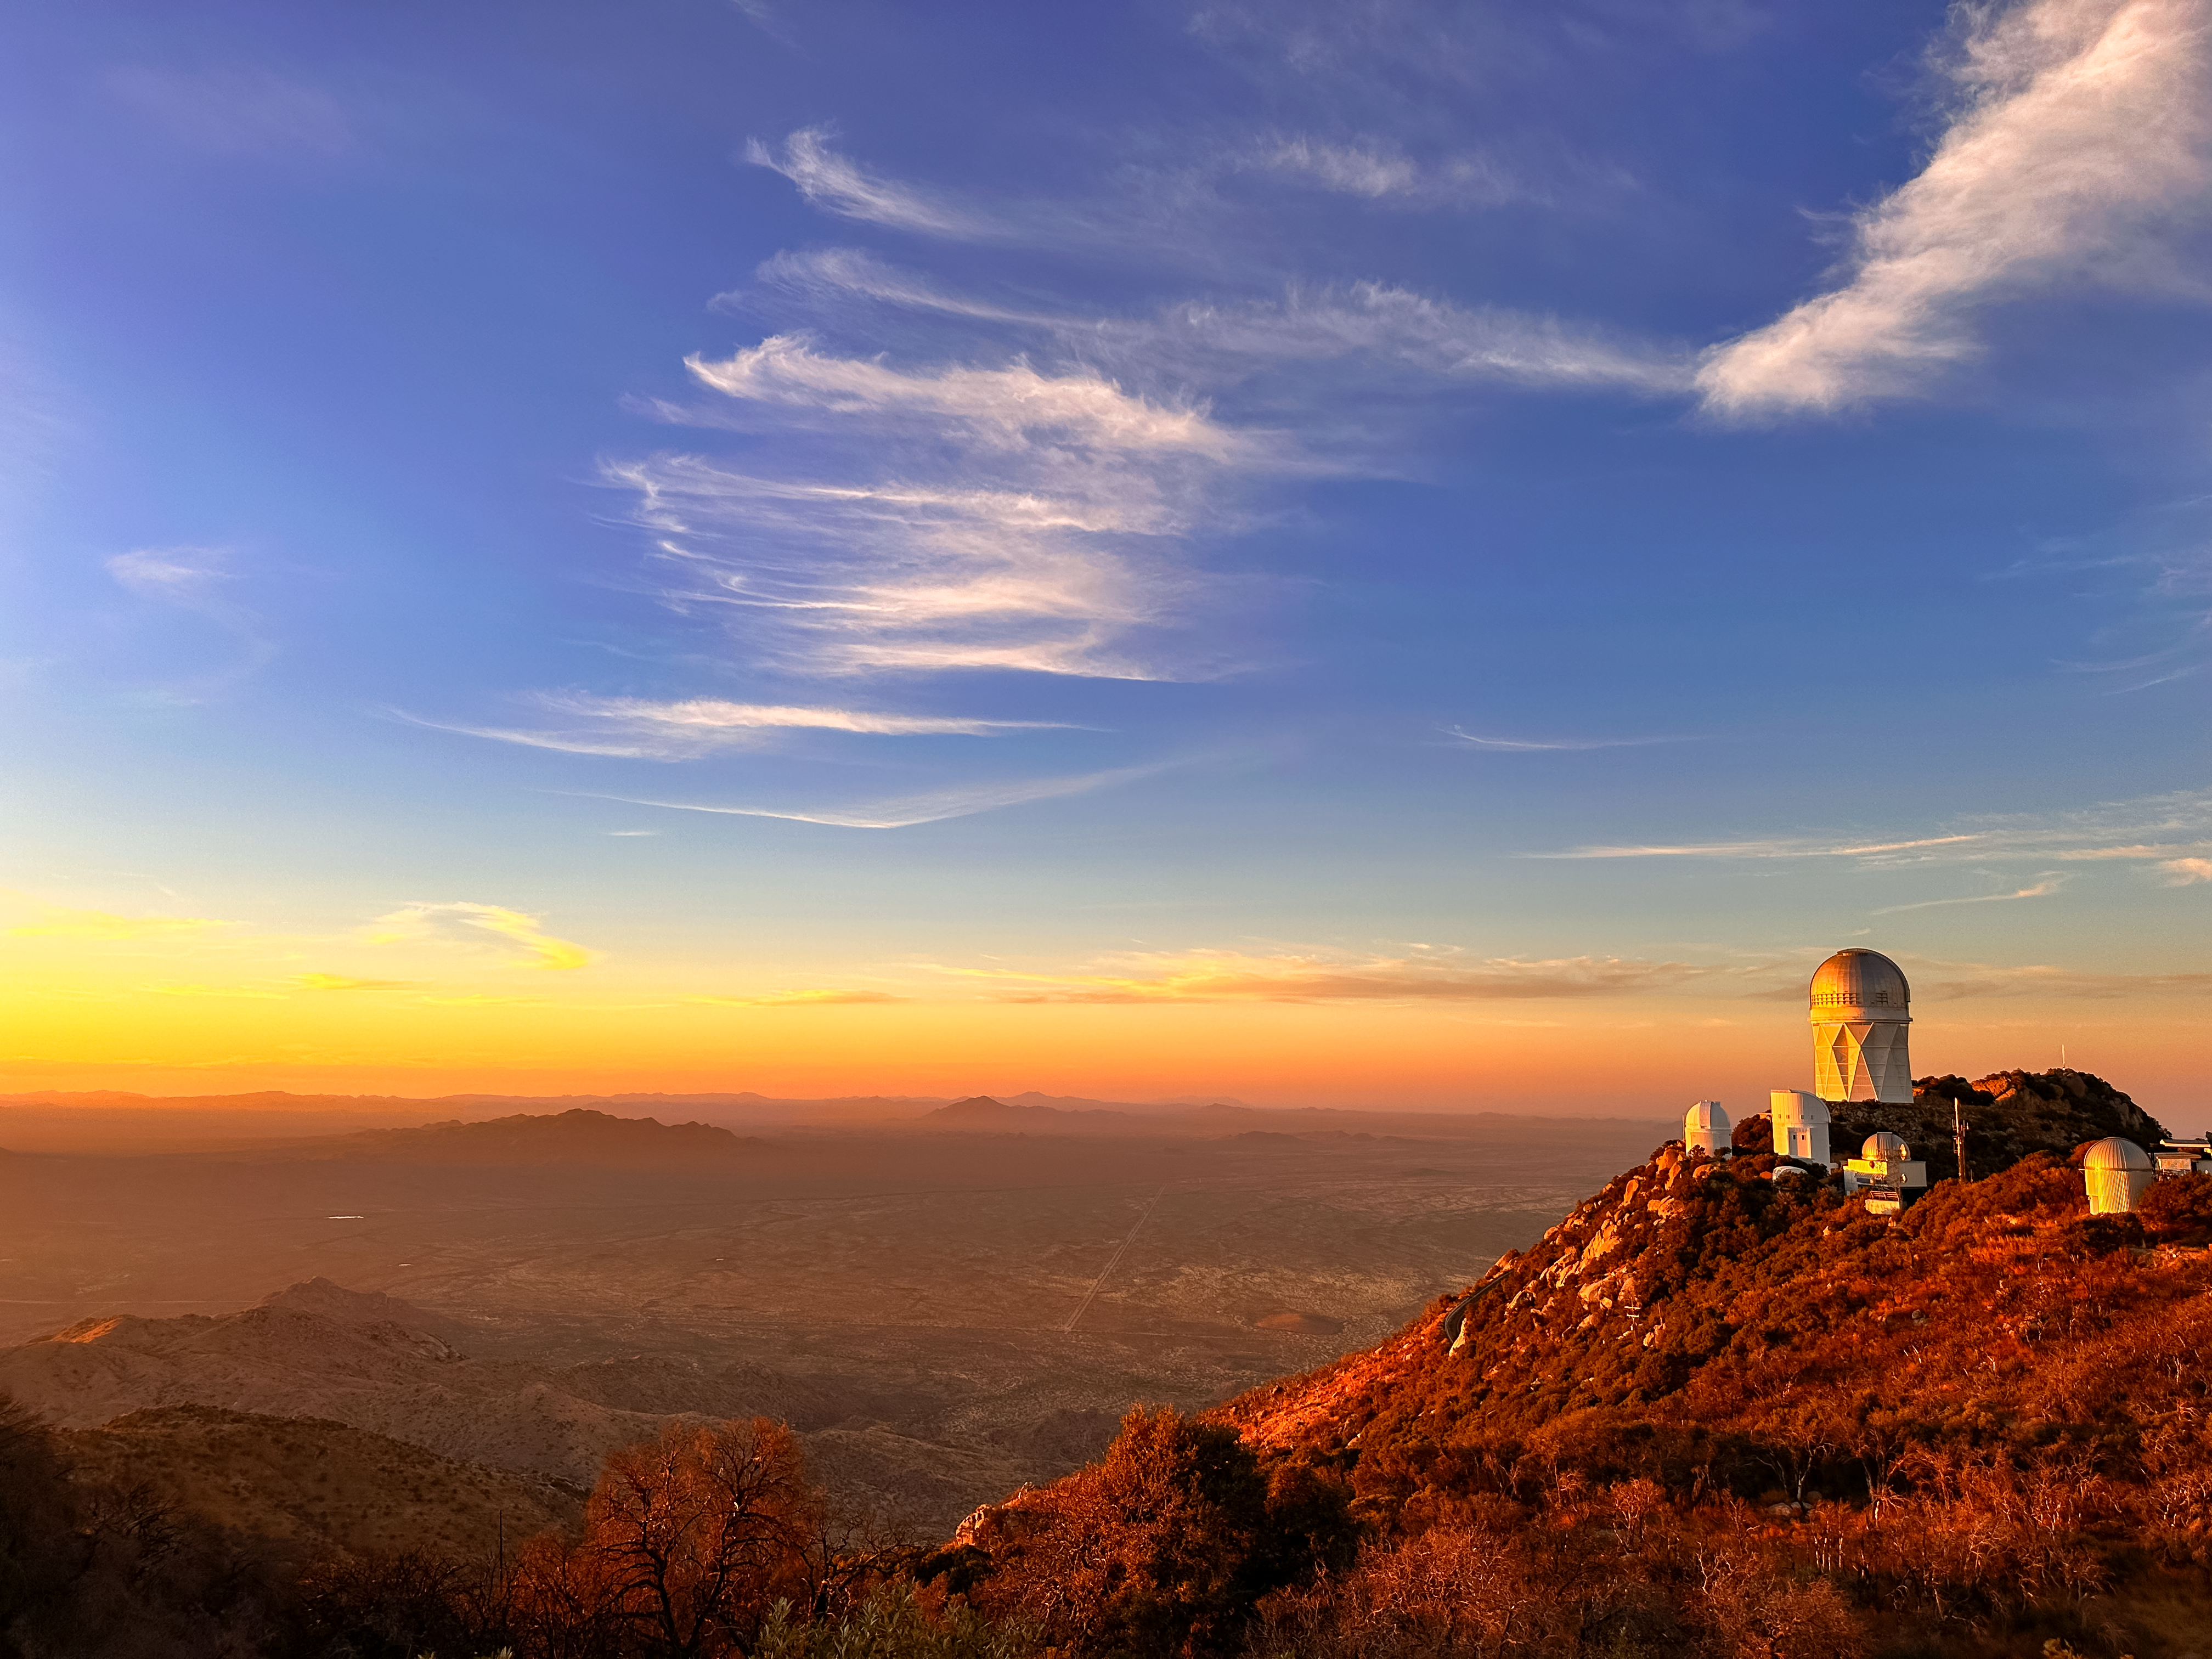

Sunset at Kitt Peak

A fantastic sunset at Kitt Peak National Observatory.

Credit: KPNO/NOIRLab/NSF/AURA/J. Lockridge